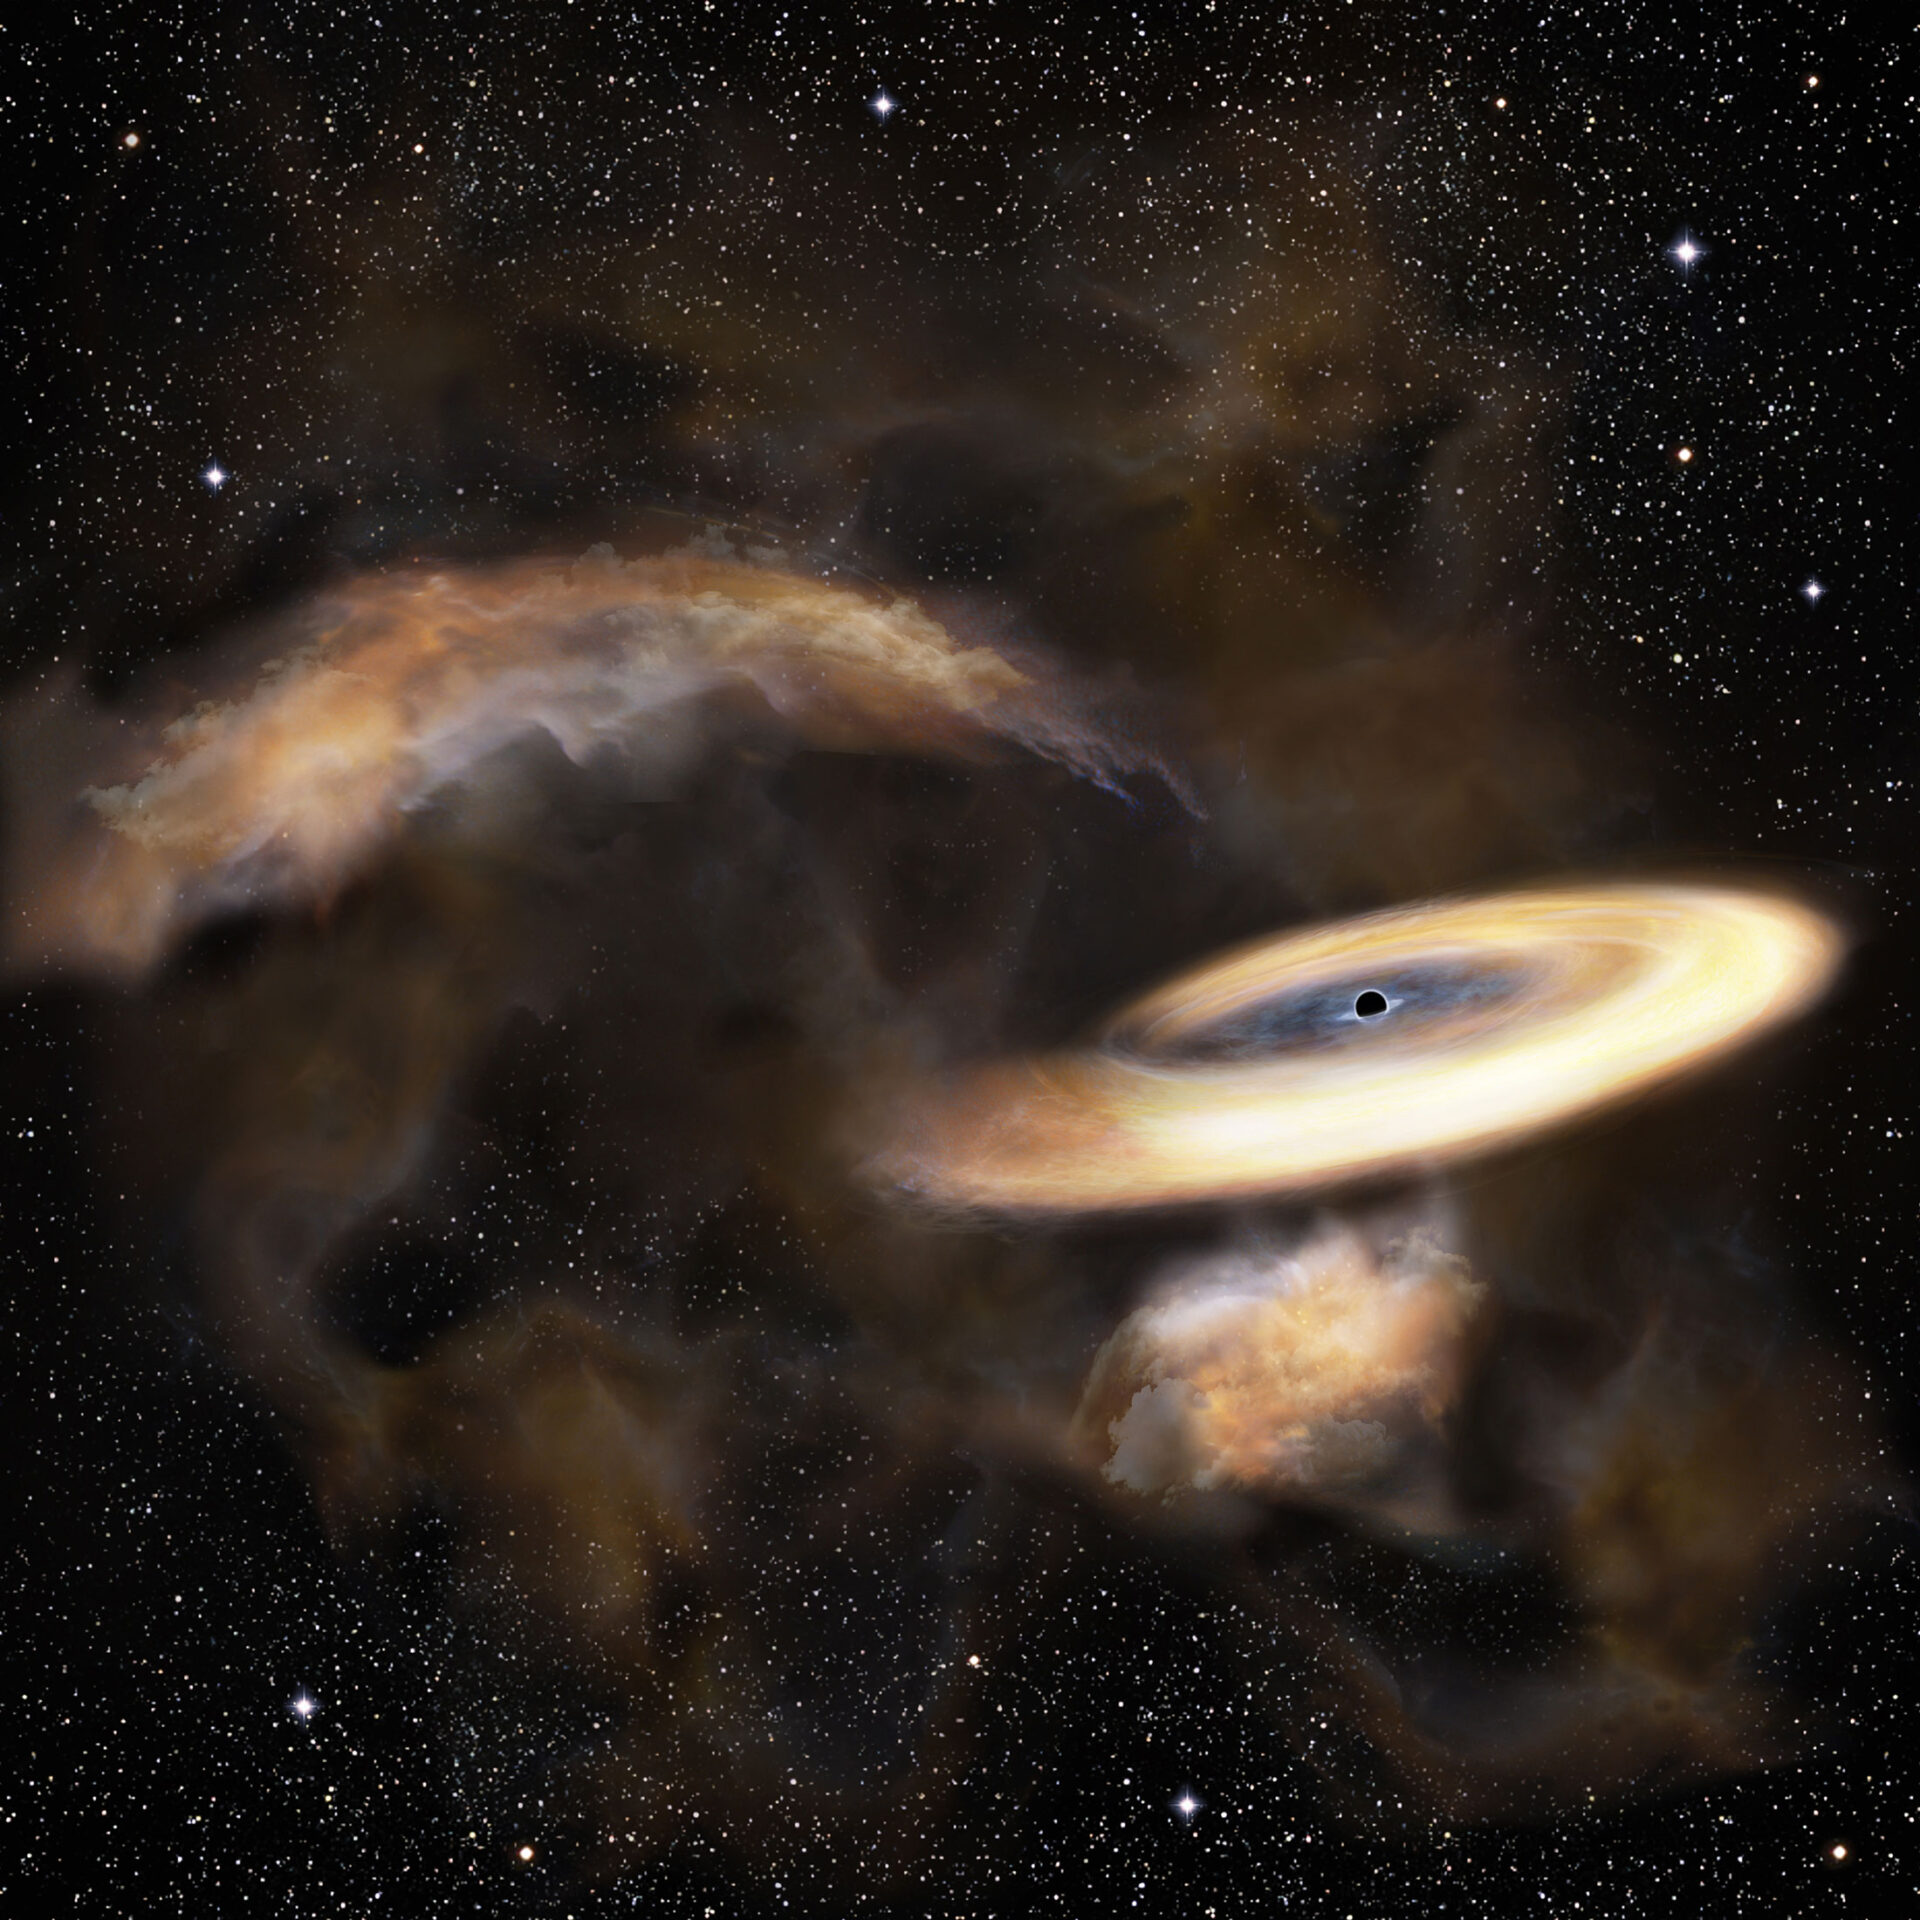

Gas cloud swirling around a black hole

Artist’s impression of a gas cloud swirling around a black hole.

Credit: NAOJ